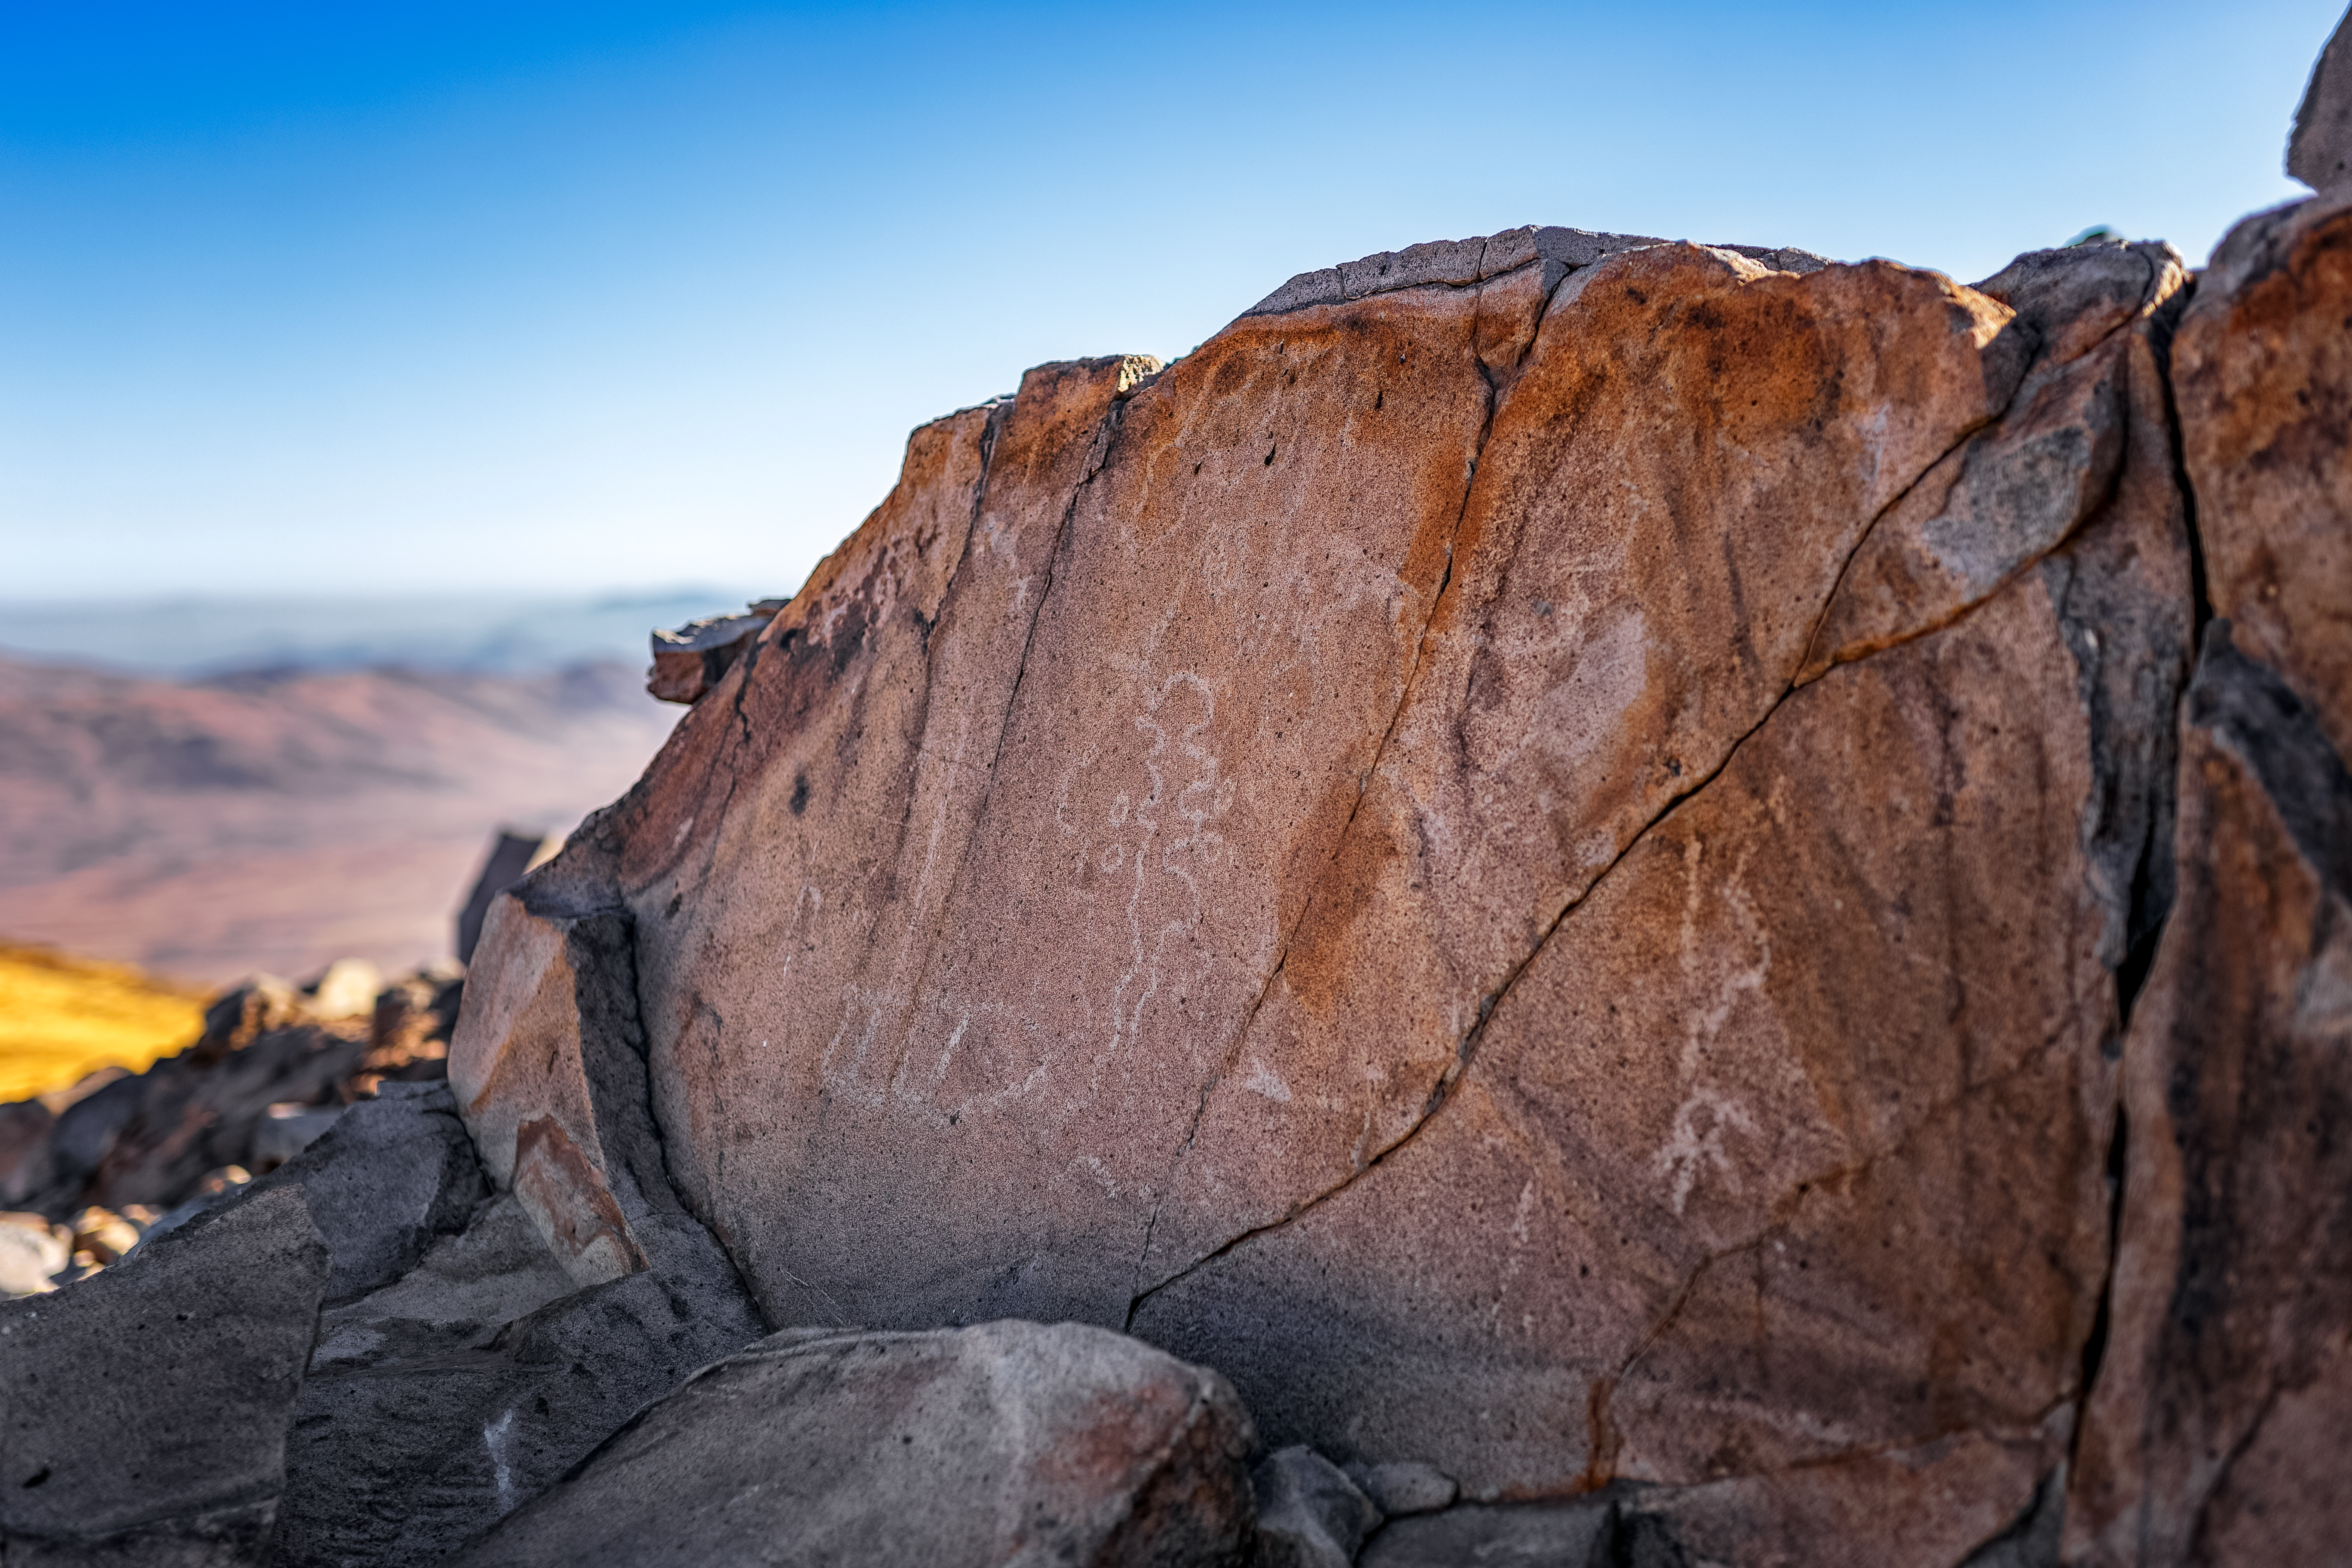

Cerro Pachón Petrogplyphs

Petroglyphs are seen on Cerro Pachón, the home of NSF-DOE Vera C. Rubin Observatory.

Credit: NOIRLab/NSF/AURA/P. Horálek